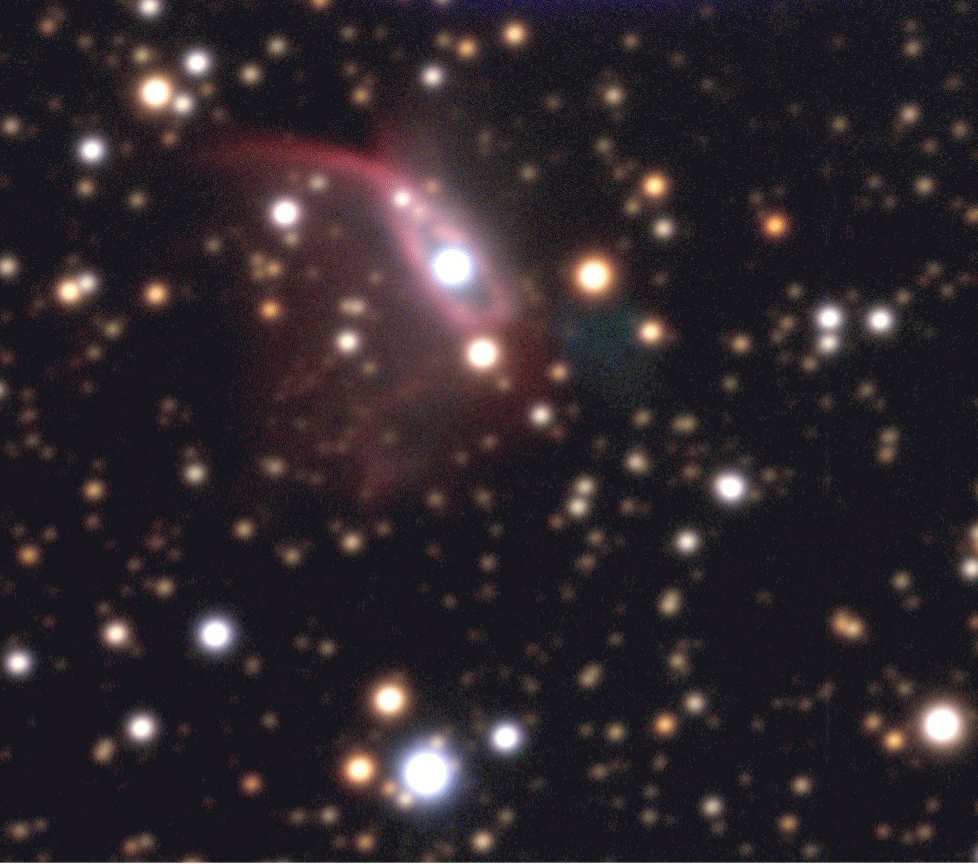

Planetary Nebula Hen 2-428

Colour composite of some of the first astronomical exposures obtained by YEPUN . The object is the planetary nebula Hen 2-428 that is located at a distance of 6,000-8,000 light-years and seen in a dense sky field, only 2° from the main plane of the Milky Way. As other planetary nebulae, it is caused by a dying star (the bluish object at the centre) that shreds its outer layers. The image is based on exposures through three optical filtres: B(lue) (10 min exposure, seeing 0.9 arcsec; here rendered as blue), V(isual) (5 min; 0.9 arcsec; green) and R(ed) (3 min; 0.9 arcsec; red). The field measures 88 x 78 arcsec 2 (1 pixel = 0.09 arcsec). North is to the lower right and East is to the lower left. The 5-day old Moon was about 90° away in the sky that was accordingly bright. The zenith angle was 44°.

Credit: ESO